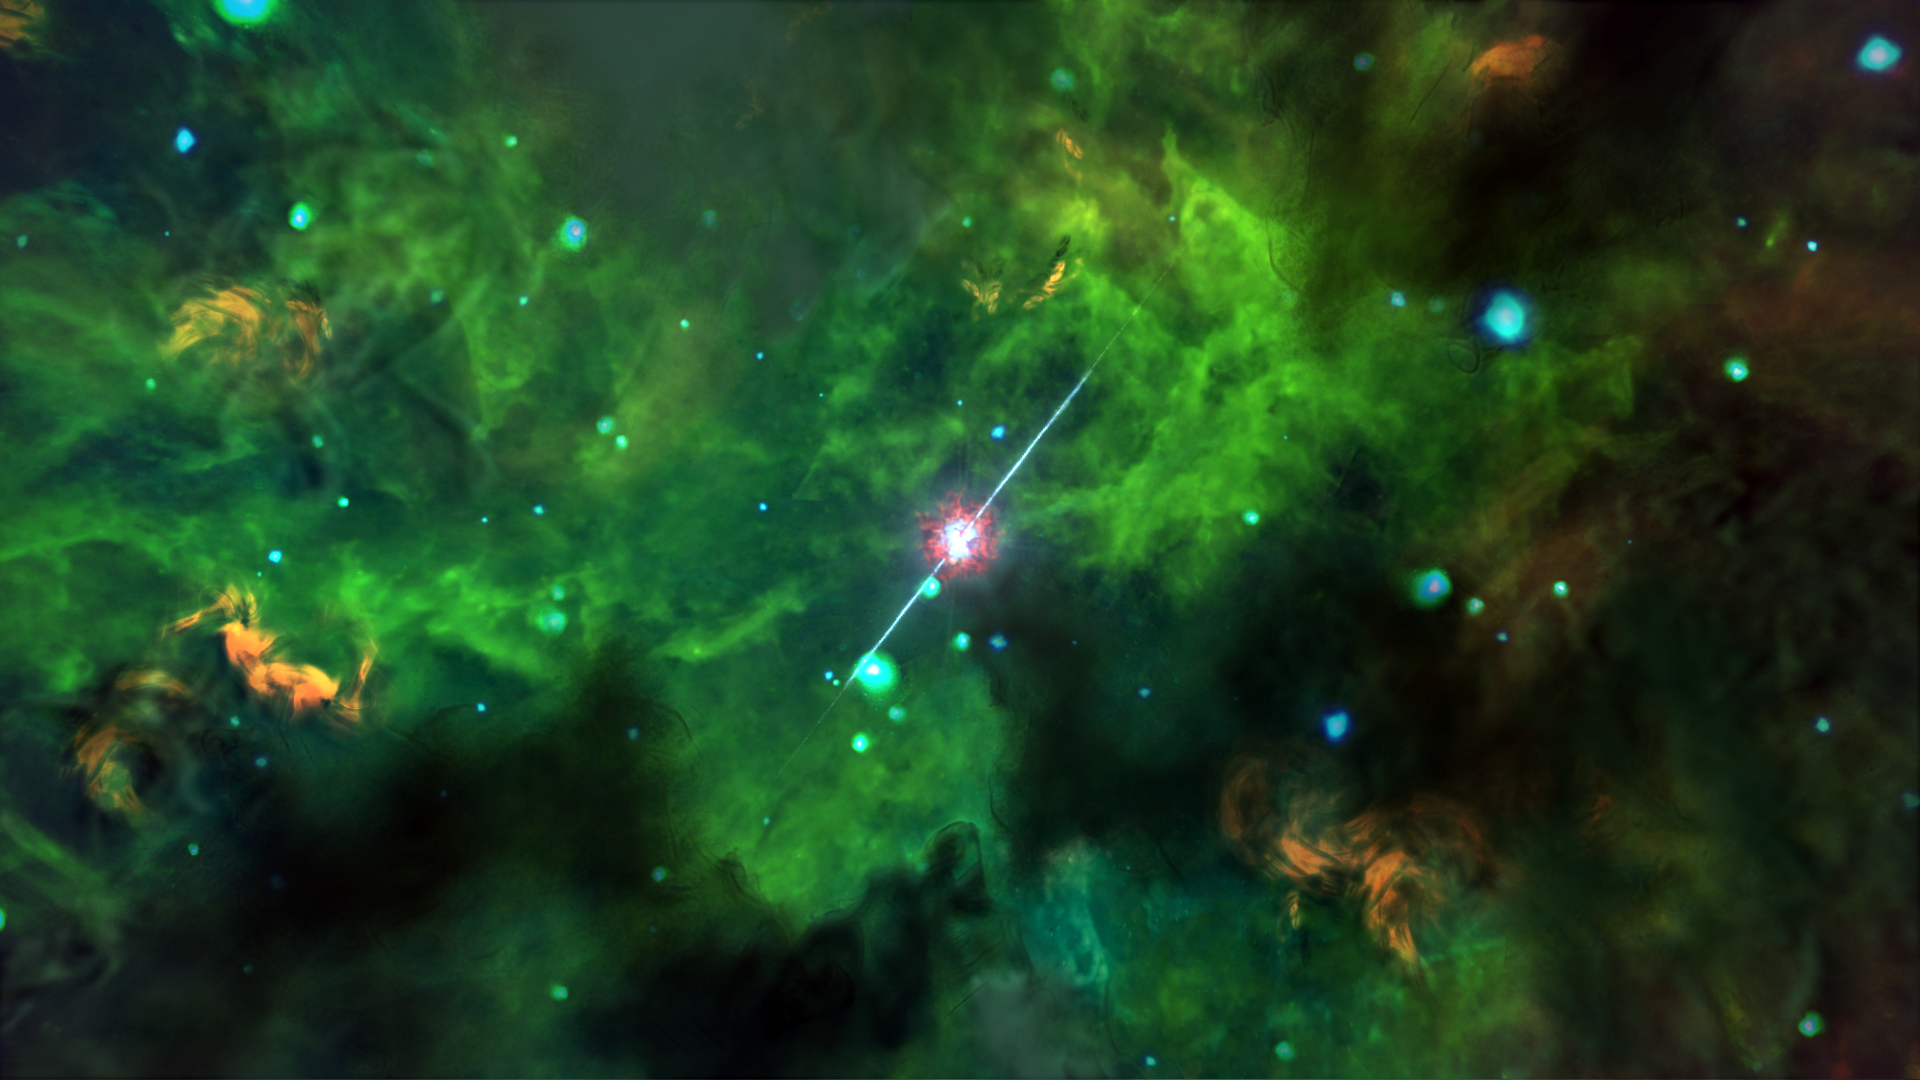

Gamma-ray burst buried in dust (artist’s impression)

An artist’s conception of the environment around GRB 020819B based on observations with ALMA.

Credit: NAOJ